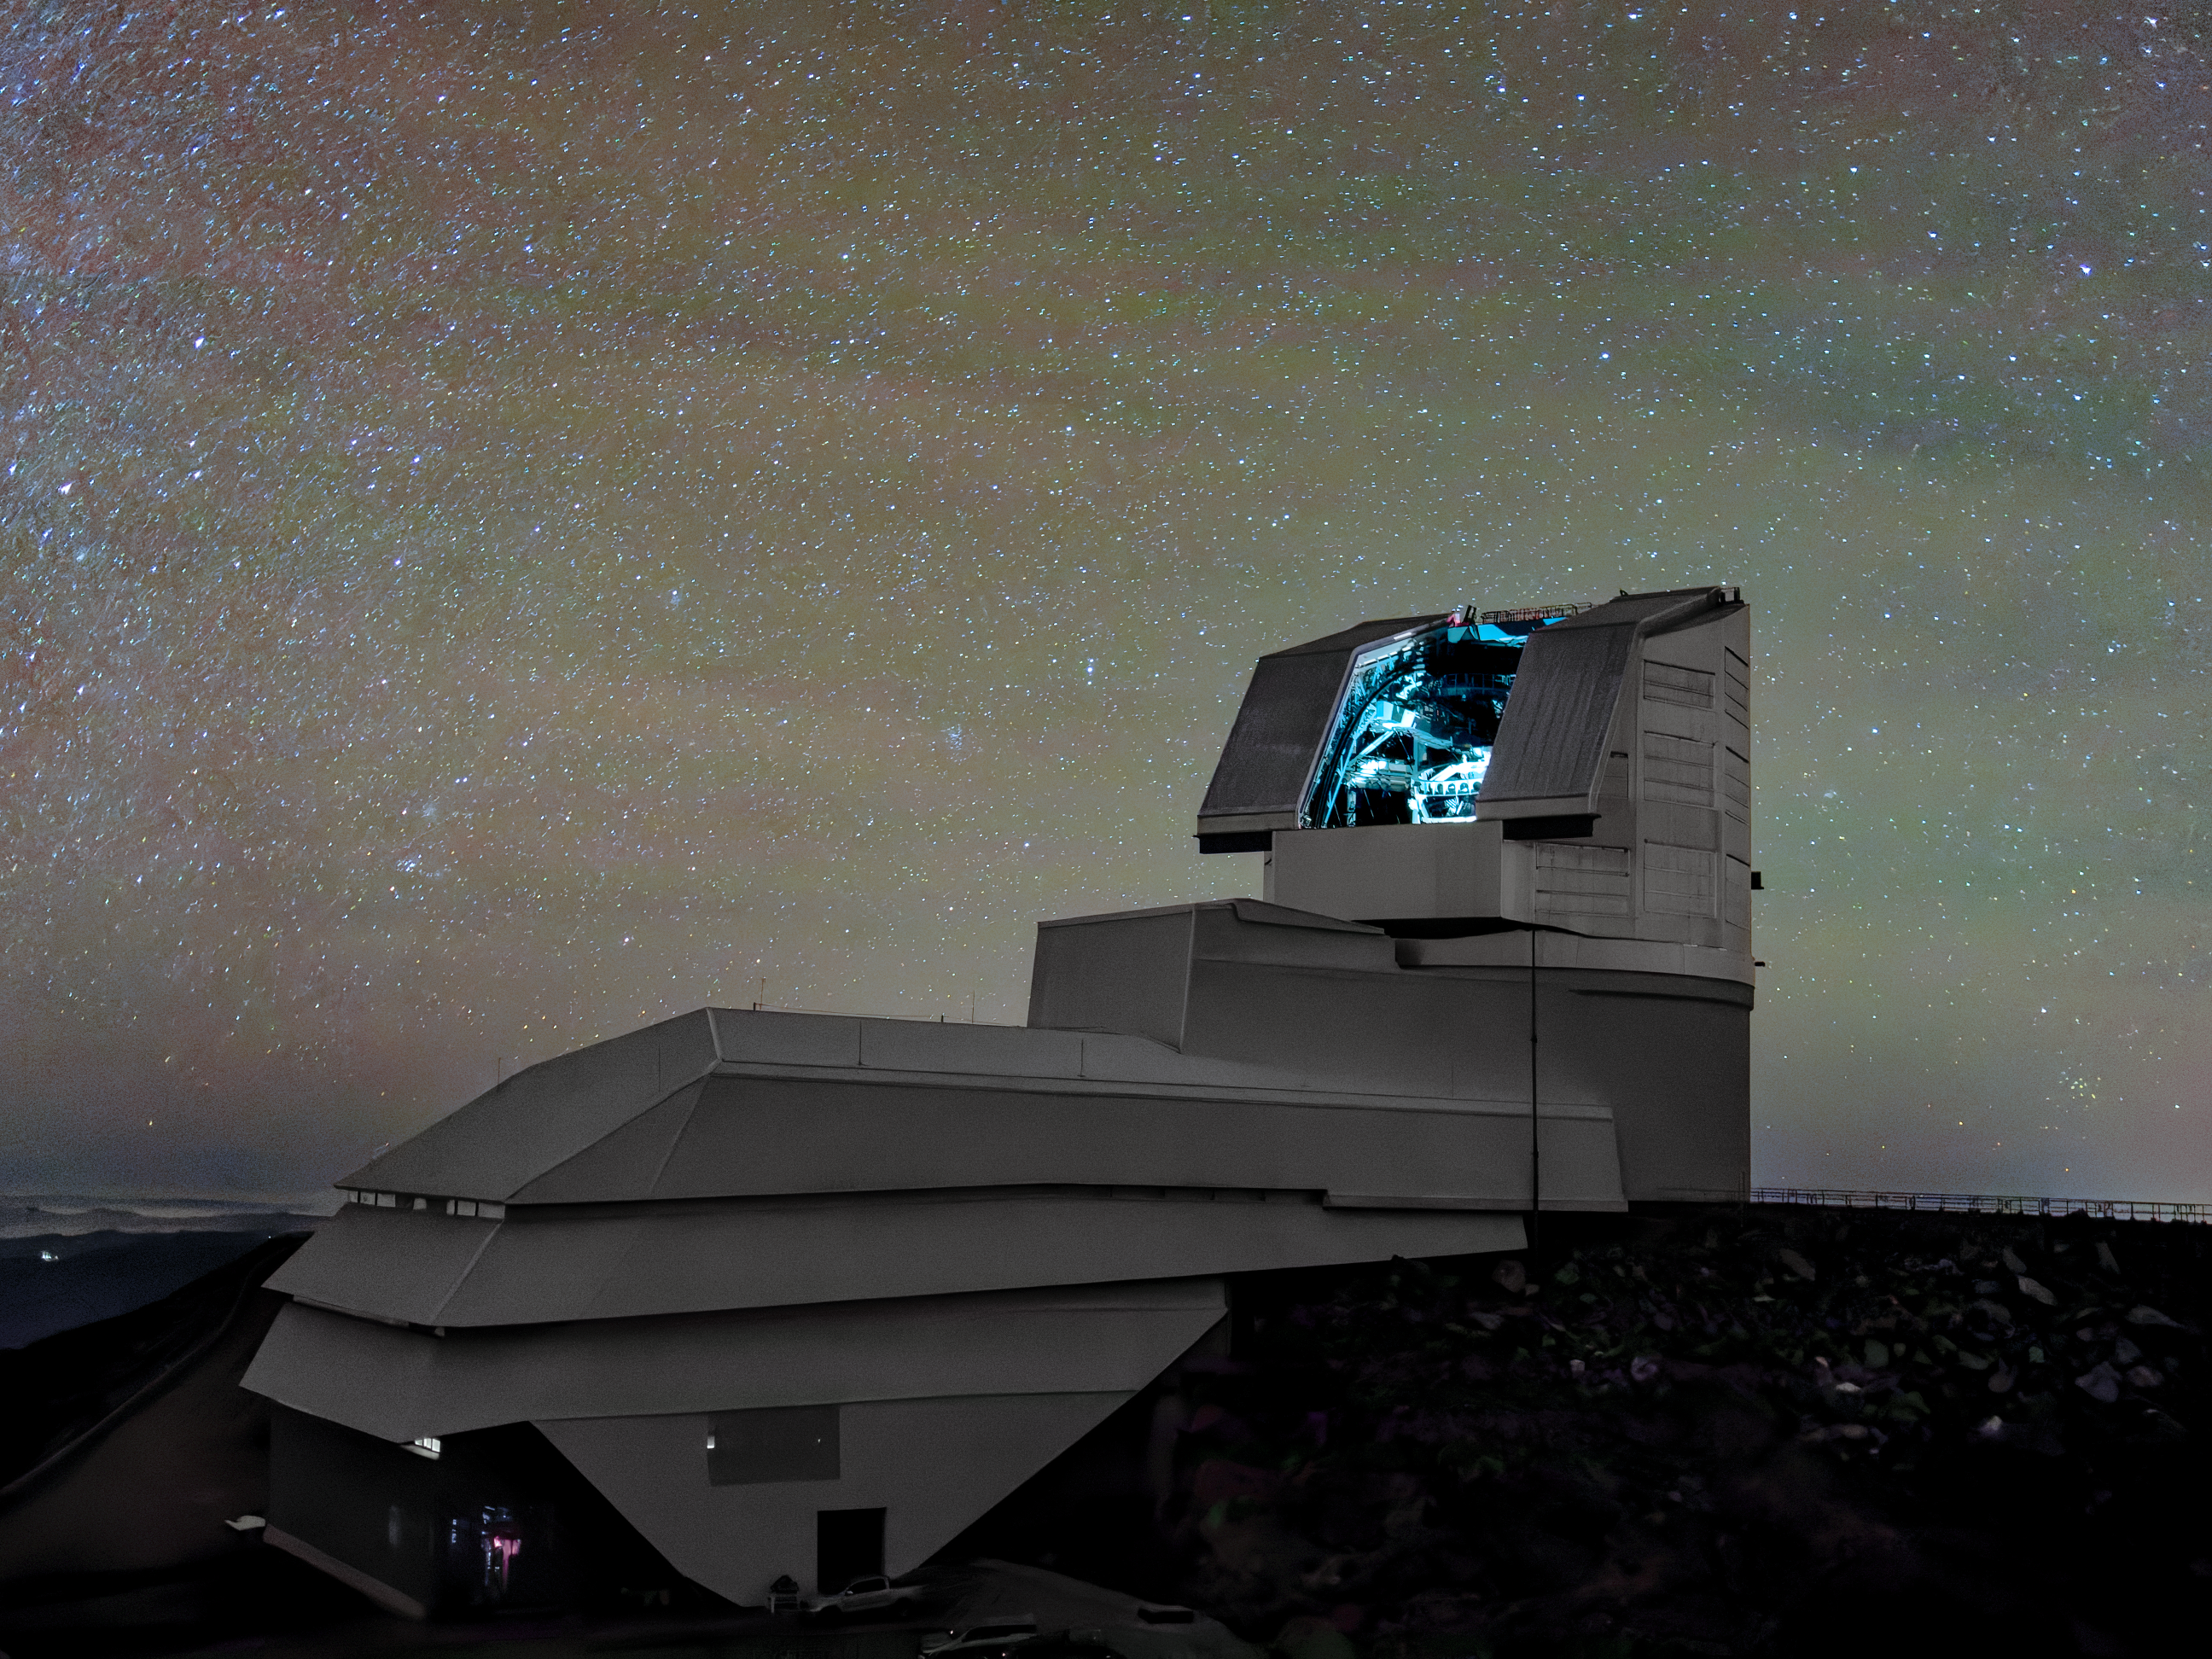

Lights, Camera, Action!

NSF–DOE Vera C. Rubin Observatory can be seen here with the dome lights on.

In late 2025, Rubin Observatory will begin its decade-long Legacy Survey of Space and Time (LSST) to generate an ultra-wide, ultra-high-definition, time-lapse record of the Universe. The LSST Camera (LSSTCam) is the world's largest digital camera, and the only instrument used for the LSST.

Credit: NSF–DOE Vera C. Rubin Observatory/NOIRLab/SLAC/AURA/W. O'Mullane